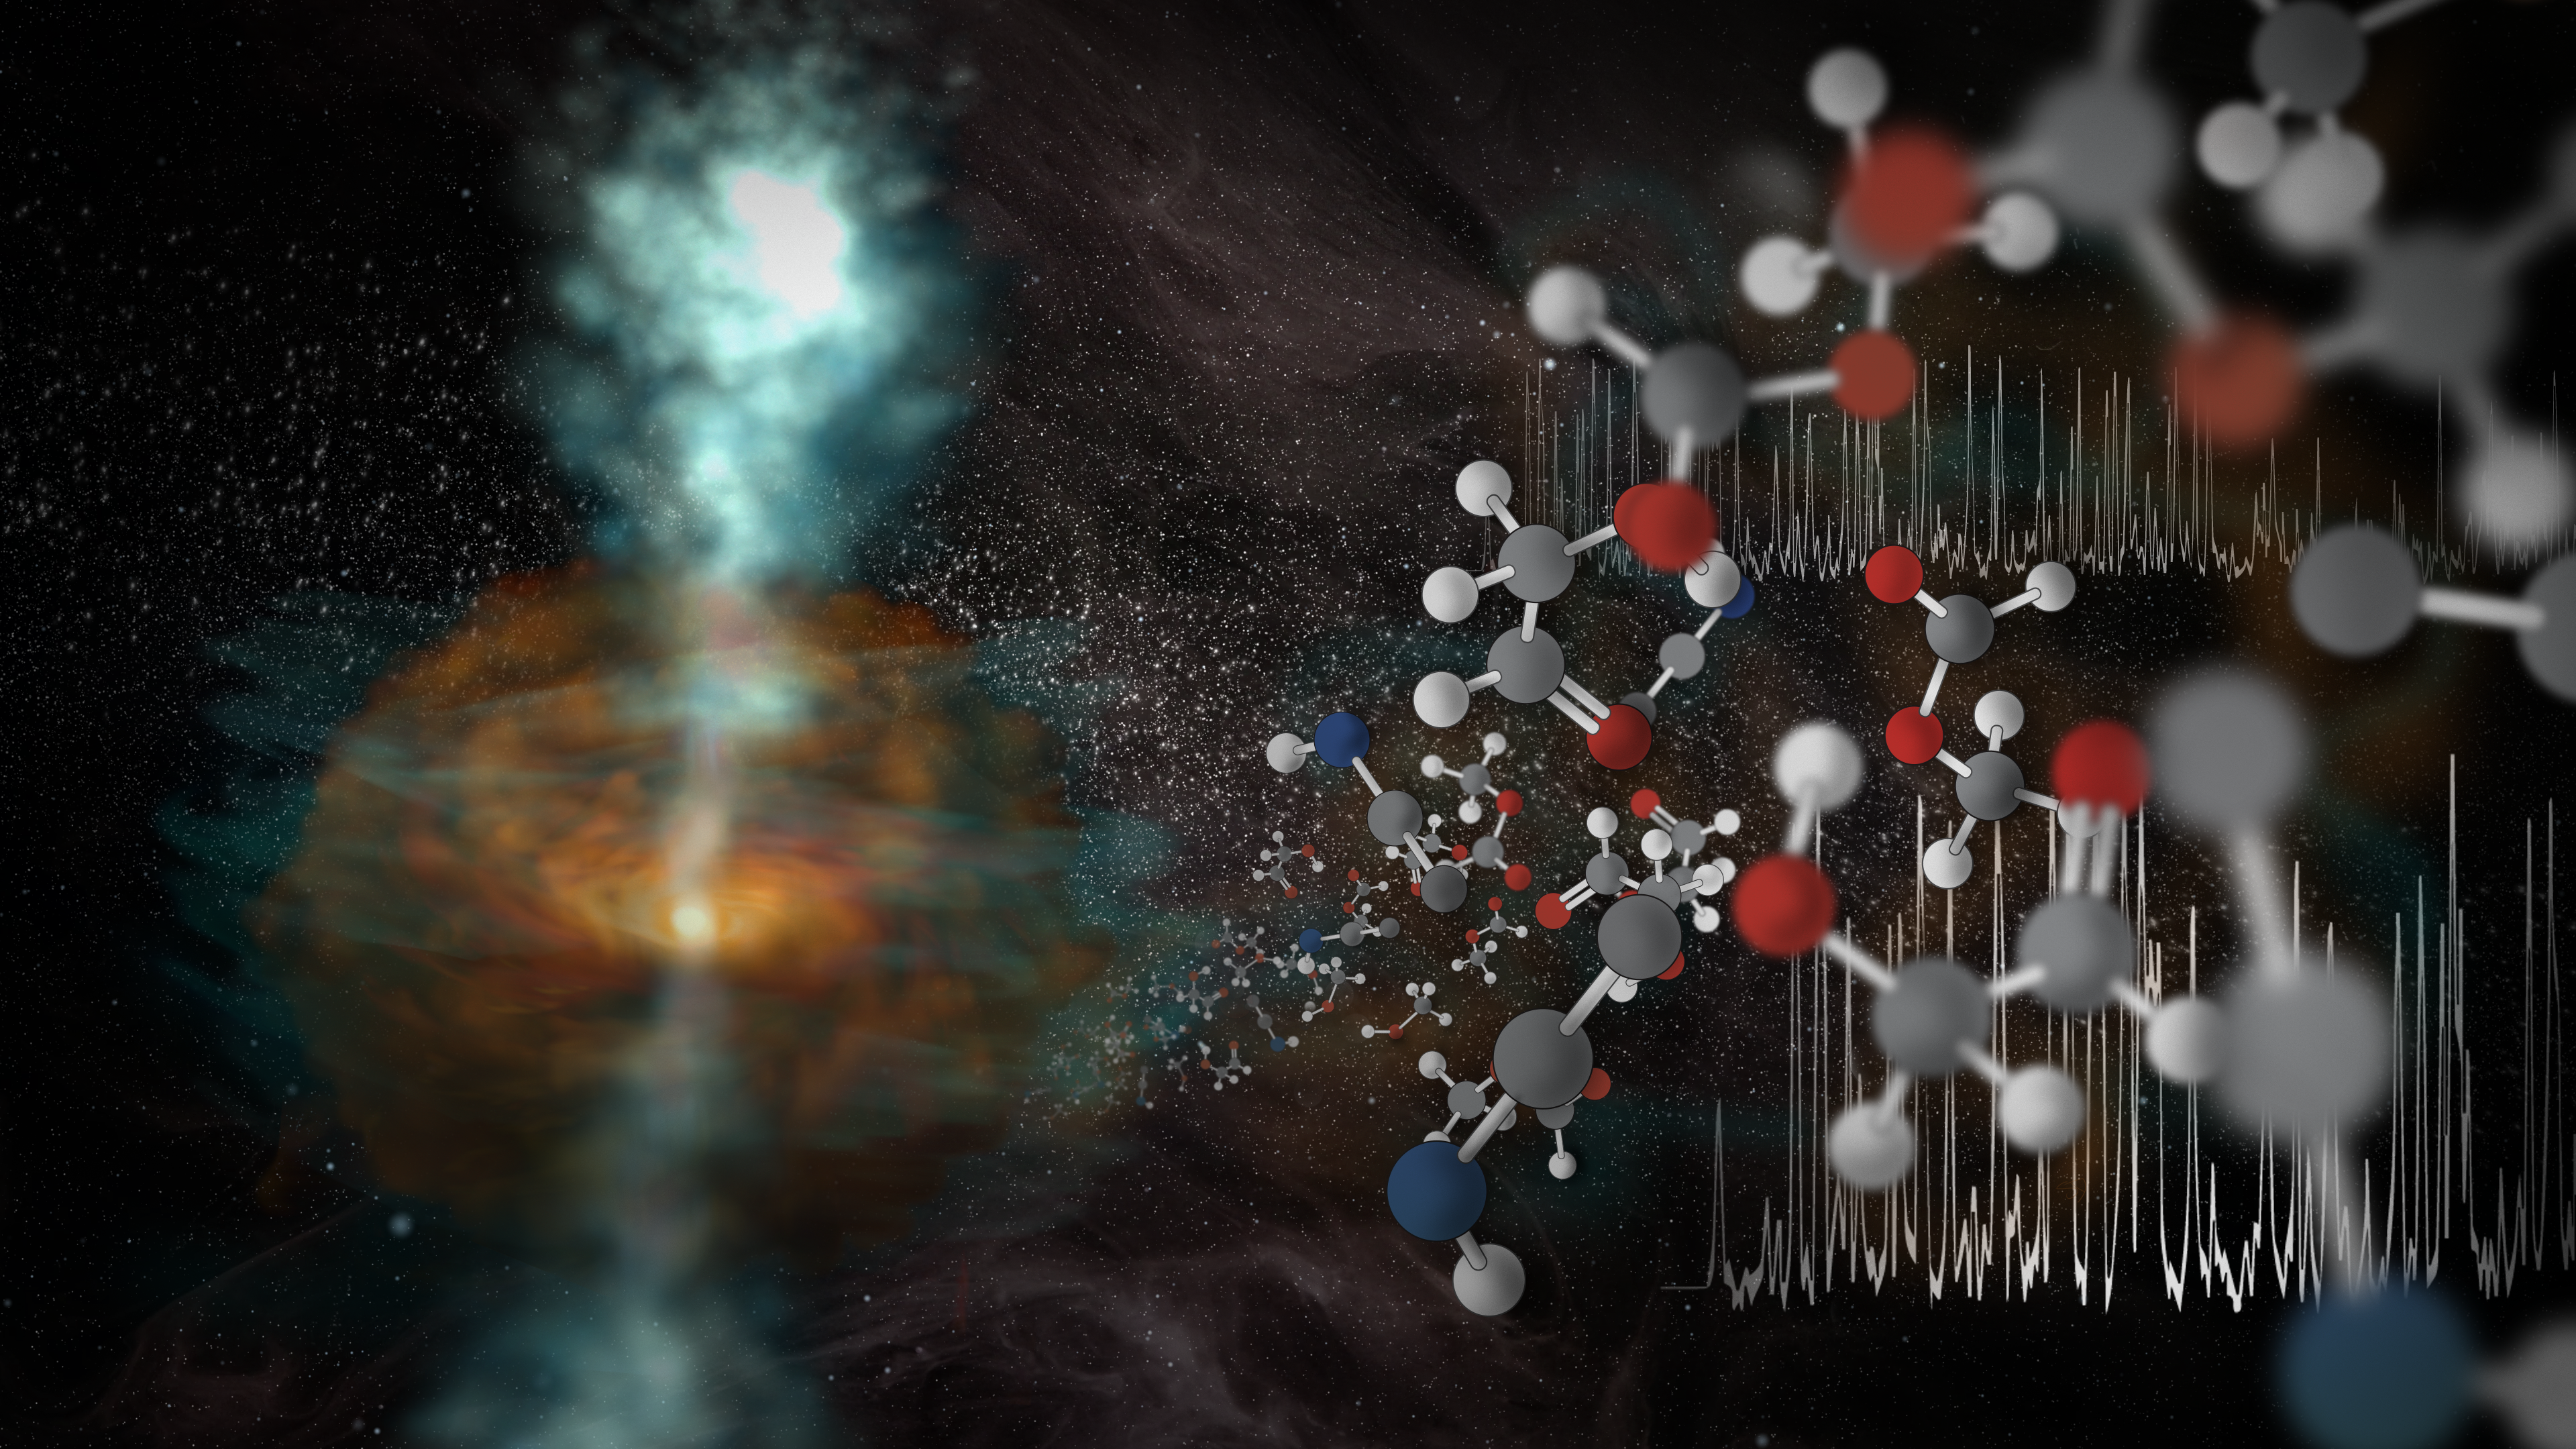

ALMA’s Highest-Frequency Capabilities

A team of scientists using the highest-frequency capabilities of the Atacama Large Millimeter/submillimeter Array (ALMA) has uncovered jets of warm water vapor streaming away from a newly forming star. The researchers also detected the “fingerprints” of an astonishing assortment of molecules near this stellar nursery. These two discoveries, made possible by ALMA's highest-frequency capabilities, are depicted here in this artists impression.

Credit: NRAO/AUI/NSF, S. Dagnello